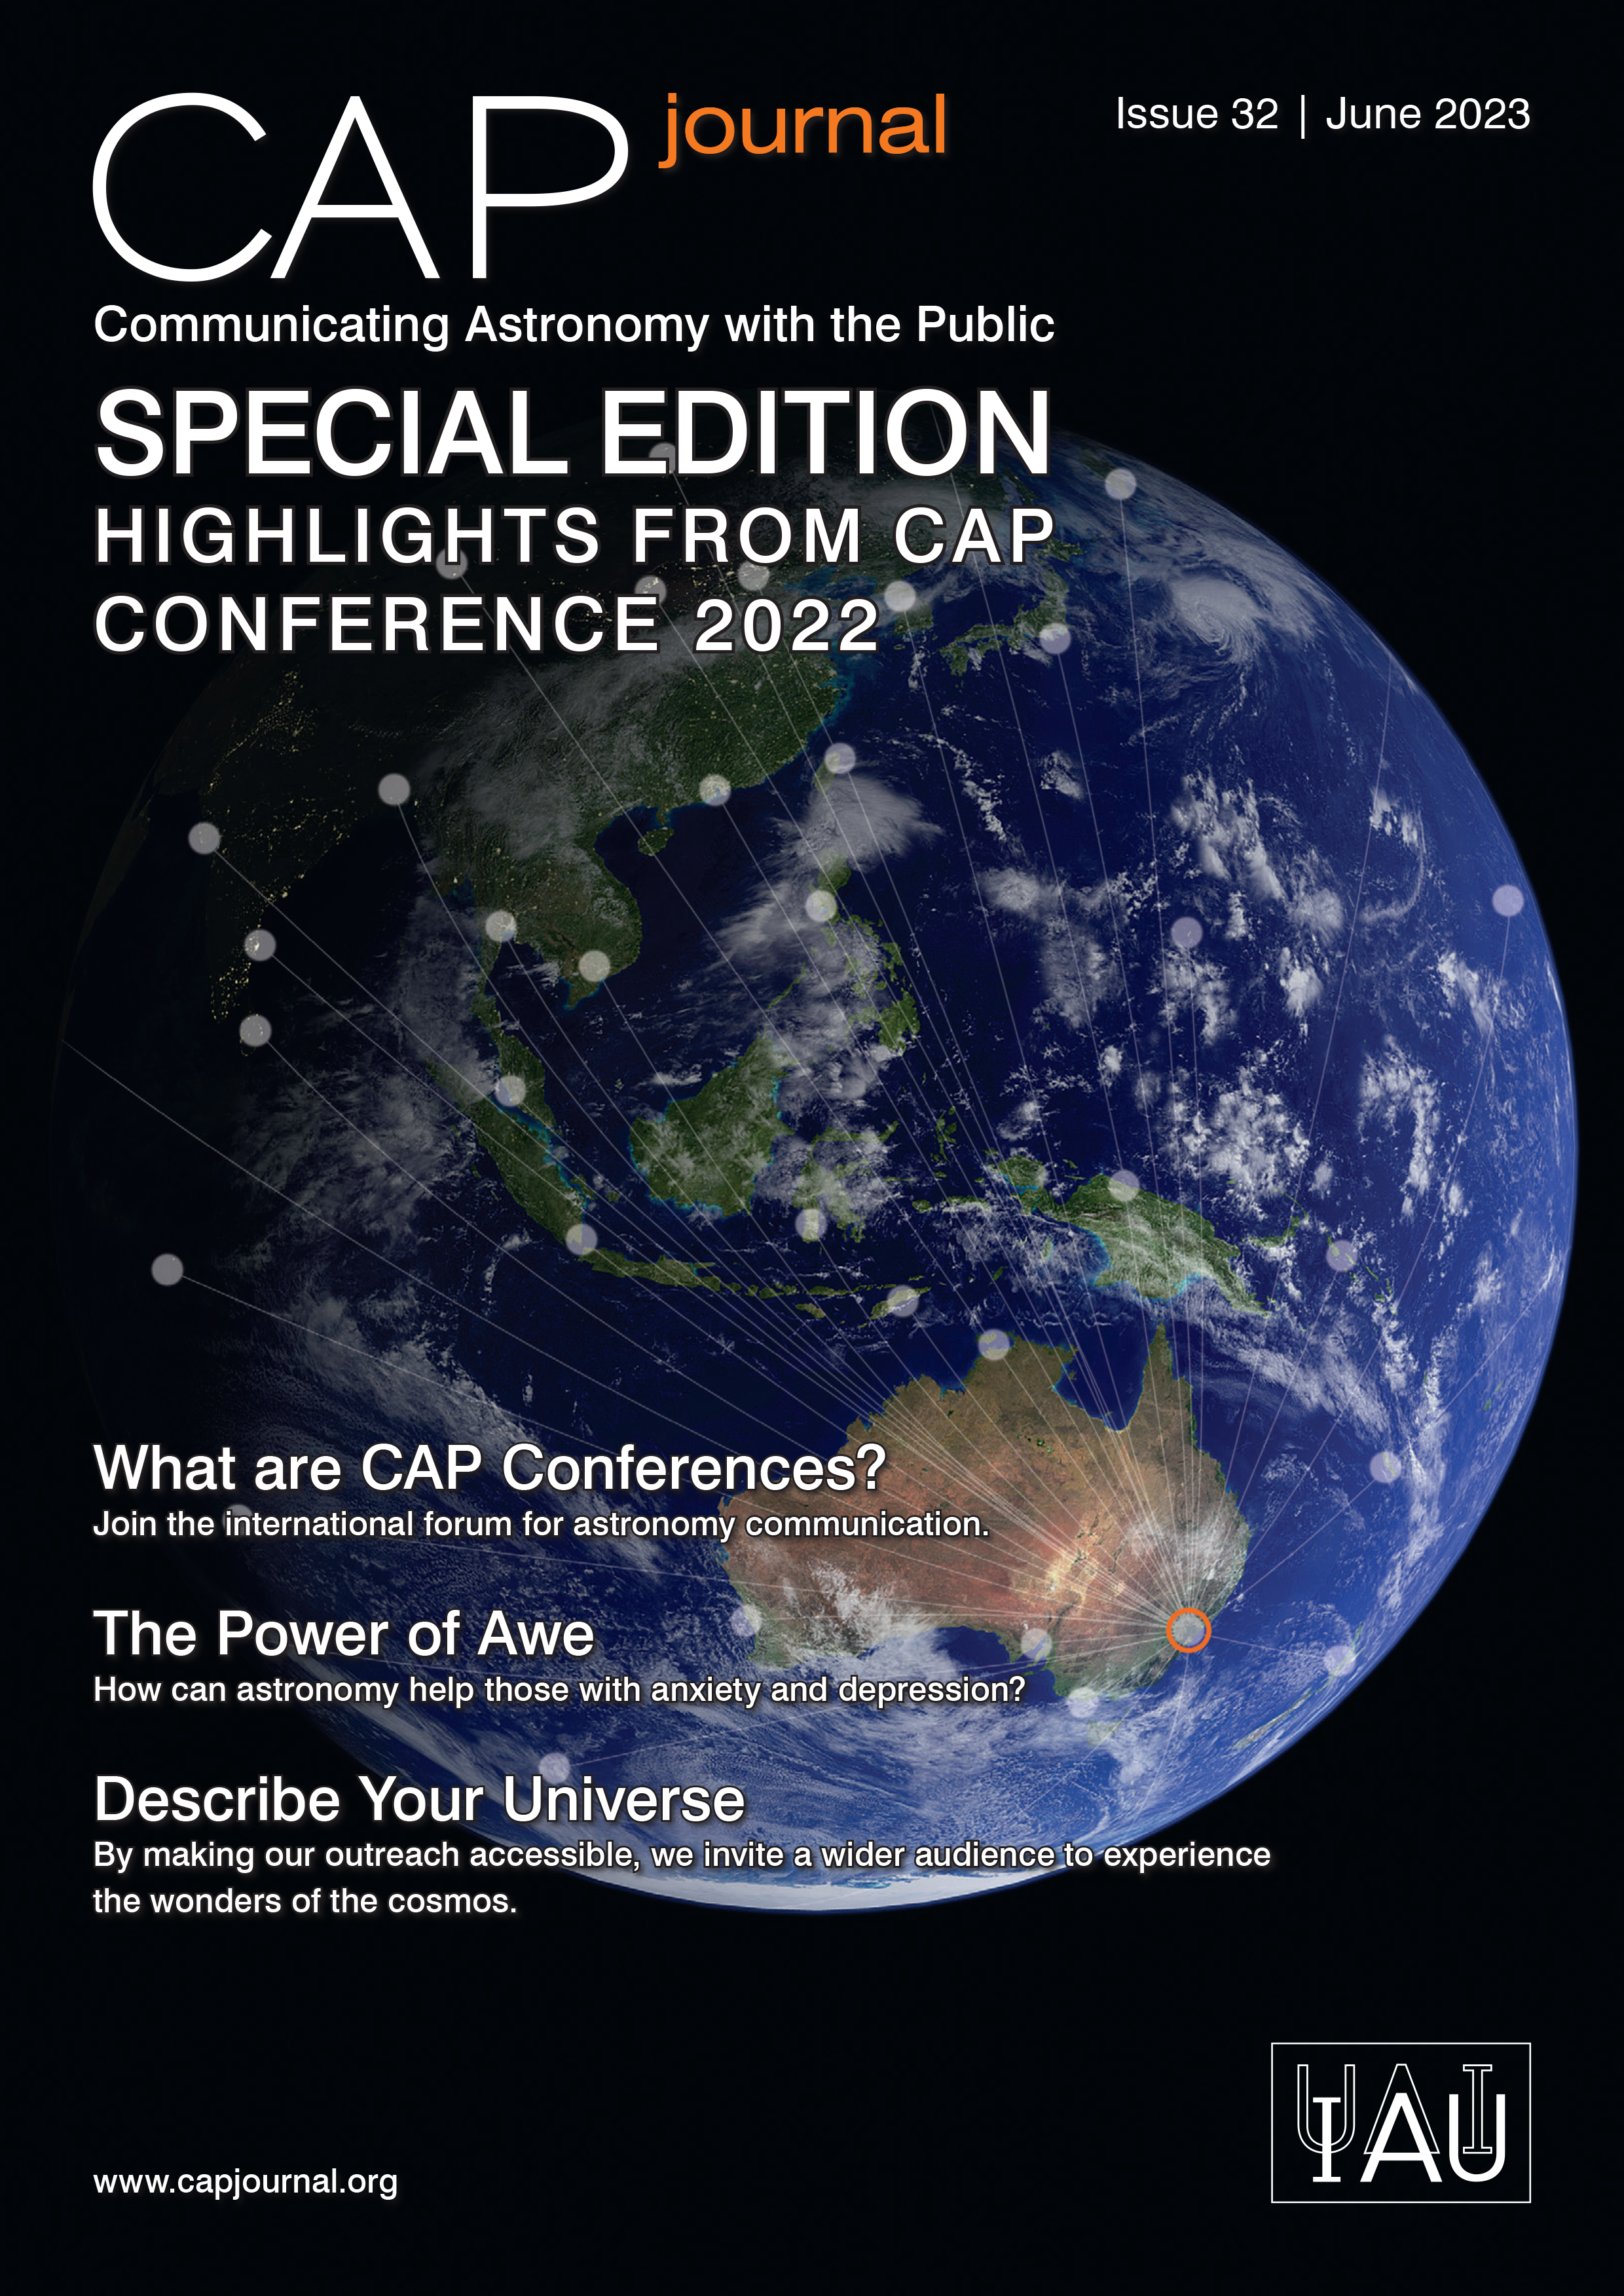

Cover of CAPjournal #32

Cover of CAPjournal #32.

Credit: IAU